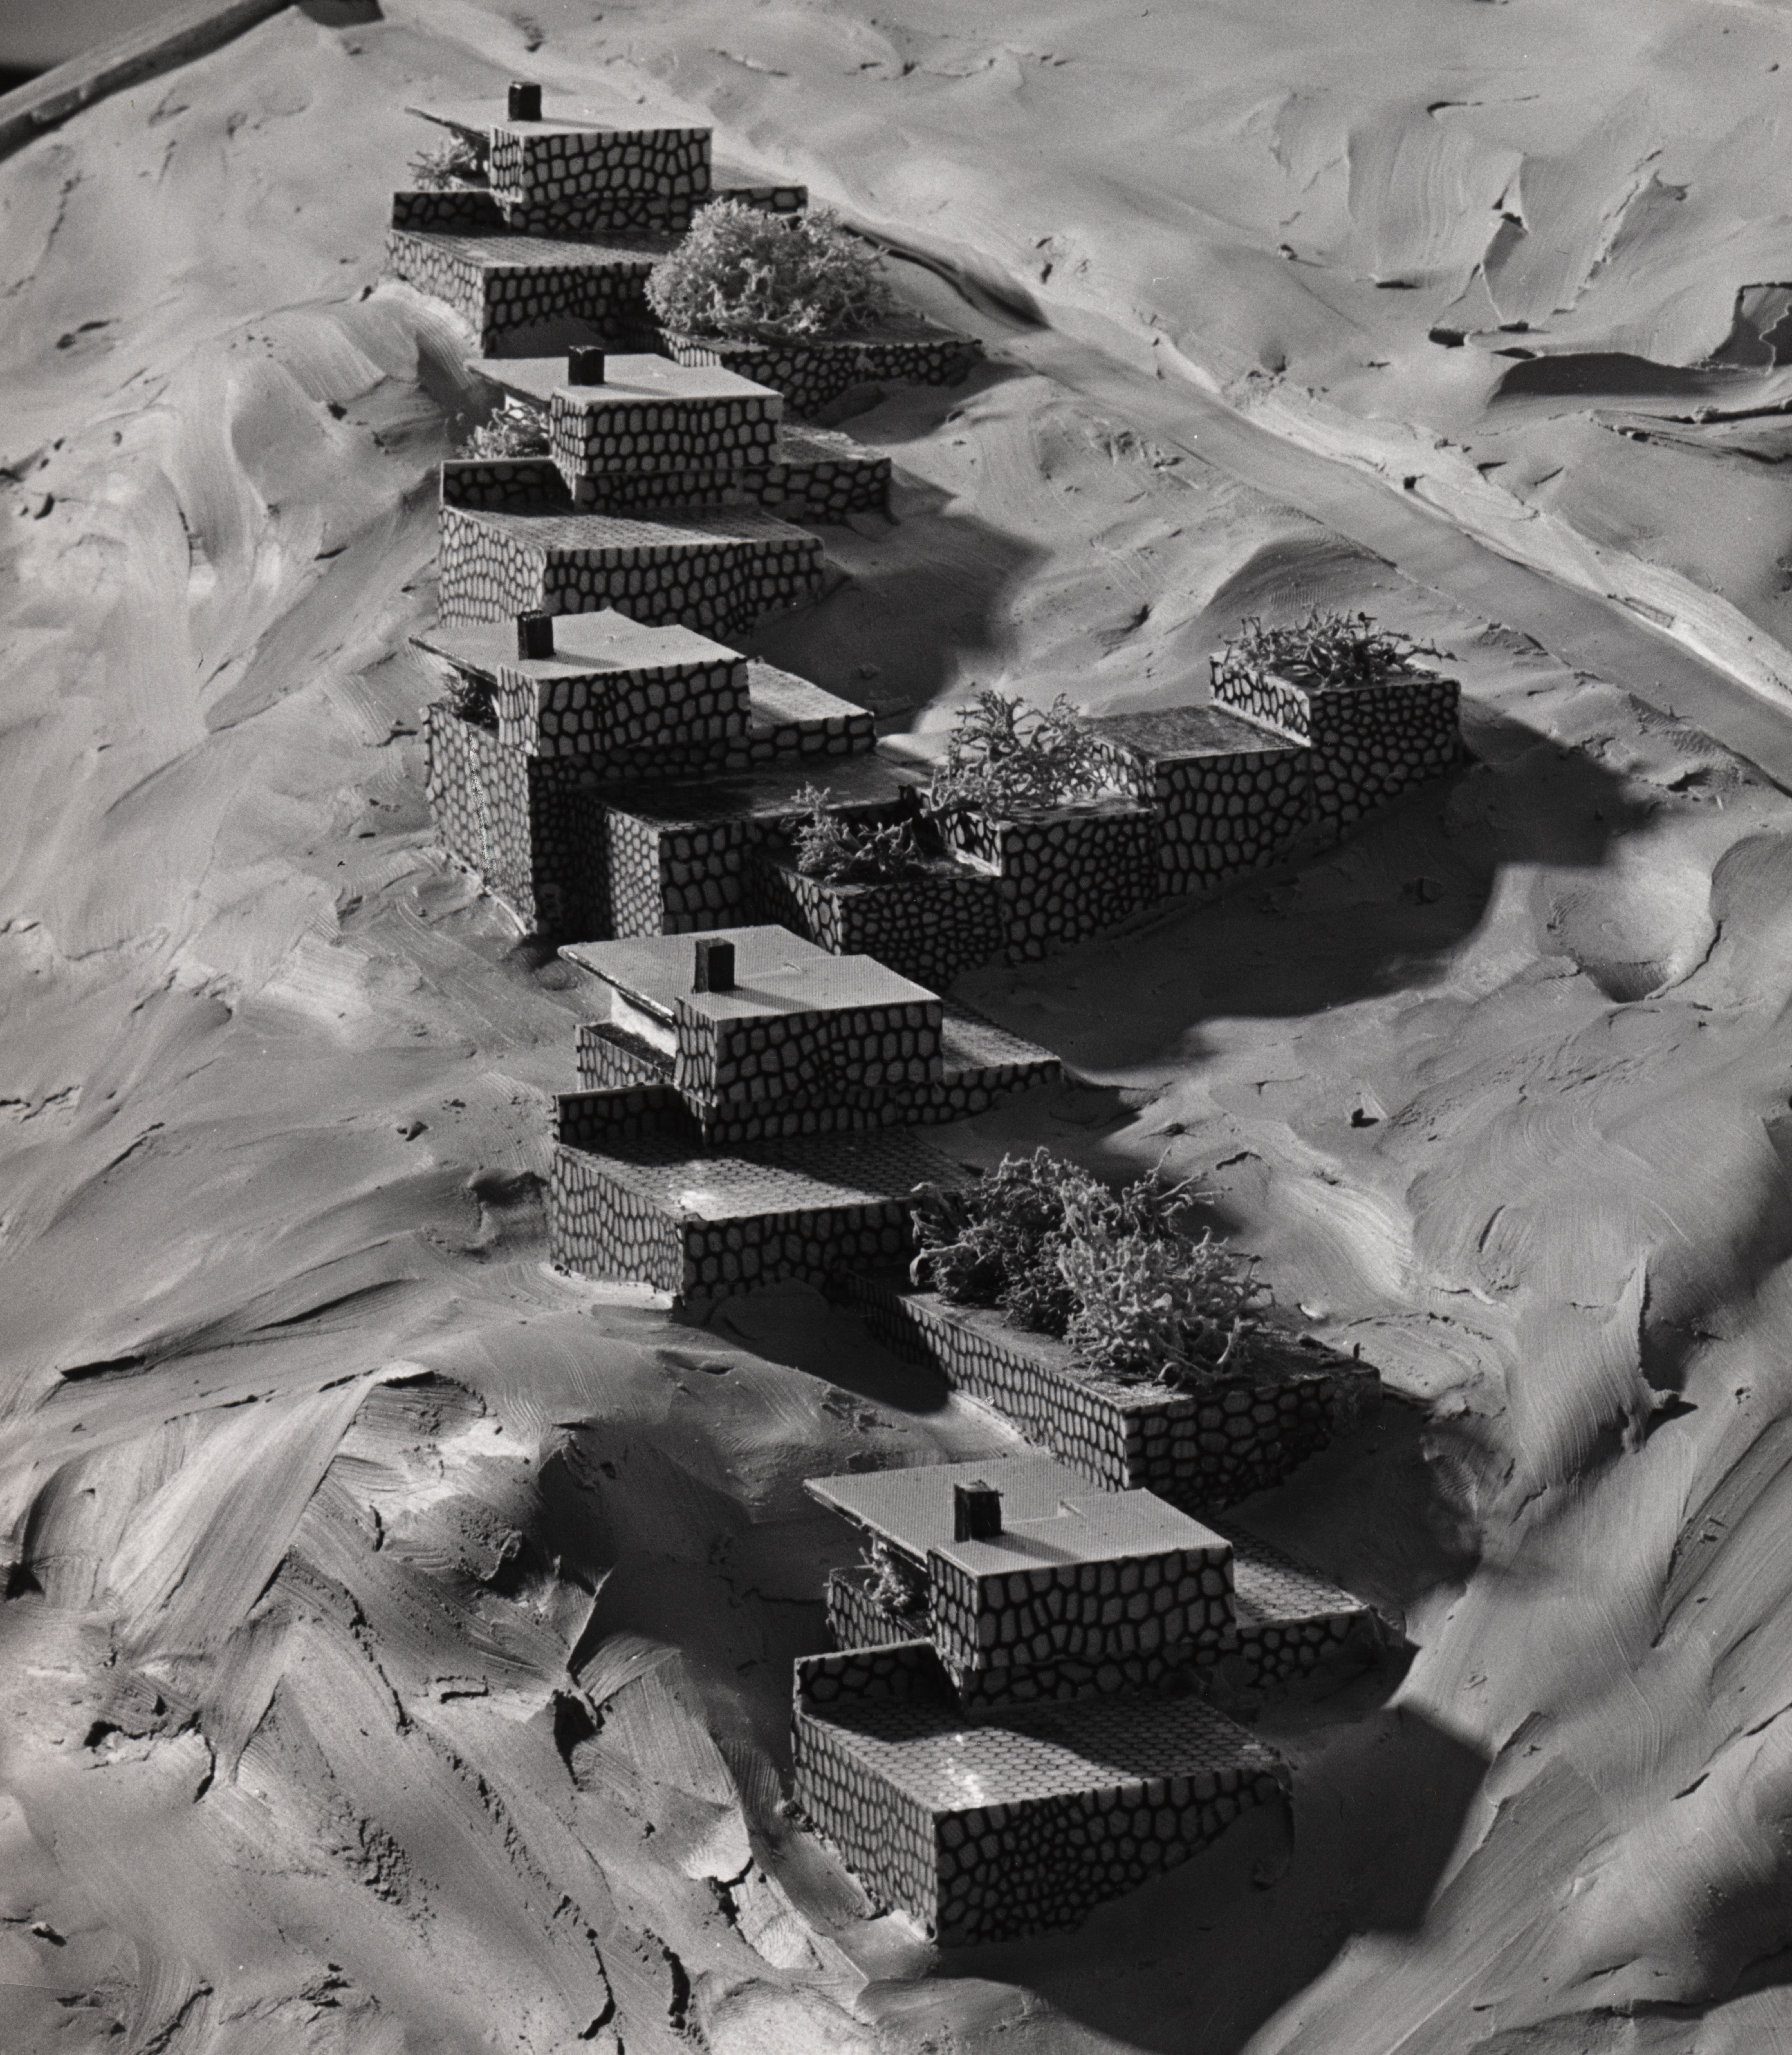

Architectural model

Architectural model of the staff quarters by architects Vlaming & Salm.

Credit: ESO/Vlaming & Salm